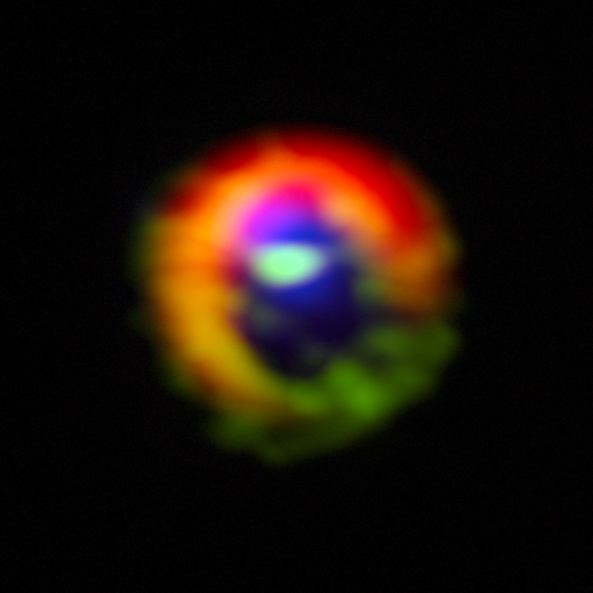

ALMA observations of the disc and gas streams around HD 142527

Observations made with the Atacama Large Millimeter/submillimeter Array (ALMA) telescope of the disc of gas and cosmic dust around the young star HD 142527, showing vast streams of gas flowing across the gap in the disc. These are the first direct observations of these streams, which are expected to be created by giant planets guzzling gas as they grow, and which are a key stage in the birth of giant planets.

The dust in the outer disc is shown in red. Dense gas in the streams flowing across the gap, as well as in the outer disc, is shown in green. Diffuse gas in the central gap is shown in blue. The gas filaments can be seen at the three o'clock and ten o'clock positions, flowing from the outer disc towards the centre. The dense gas observed is HCO+, and the diffuse gas is CO. The outer disk is roughly two light-days across. If this were our own Solar System, the Voyager 1 probe — the most distant manmade object from Earth — would be at approximately the inner edge of the outer disk.

Credit: ALMA (ESO/NAOJ/NRAO), S. Casassus et al.